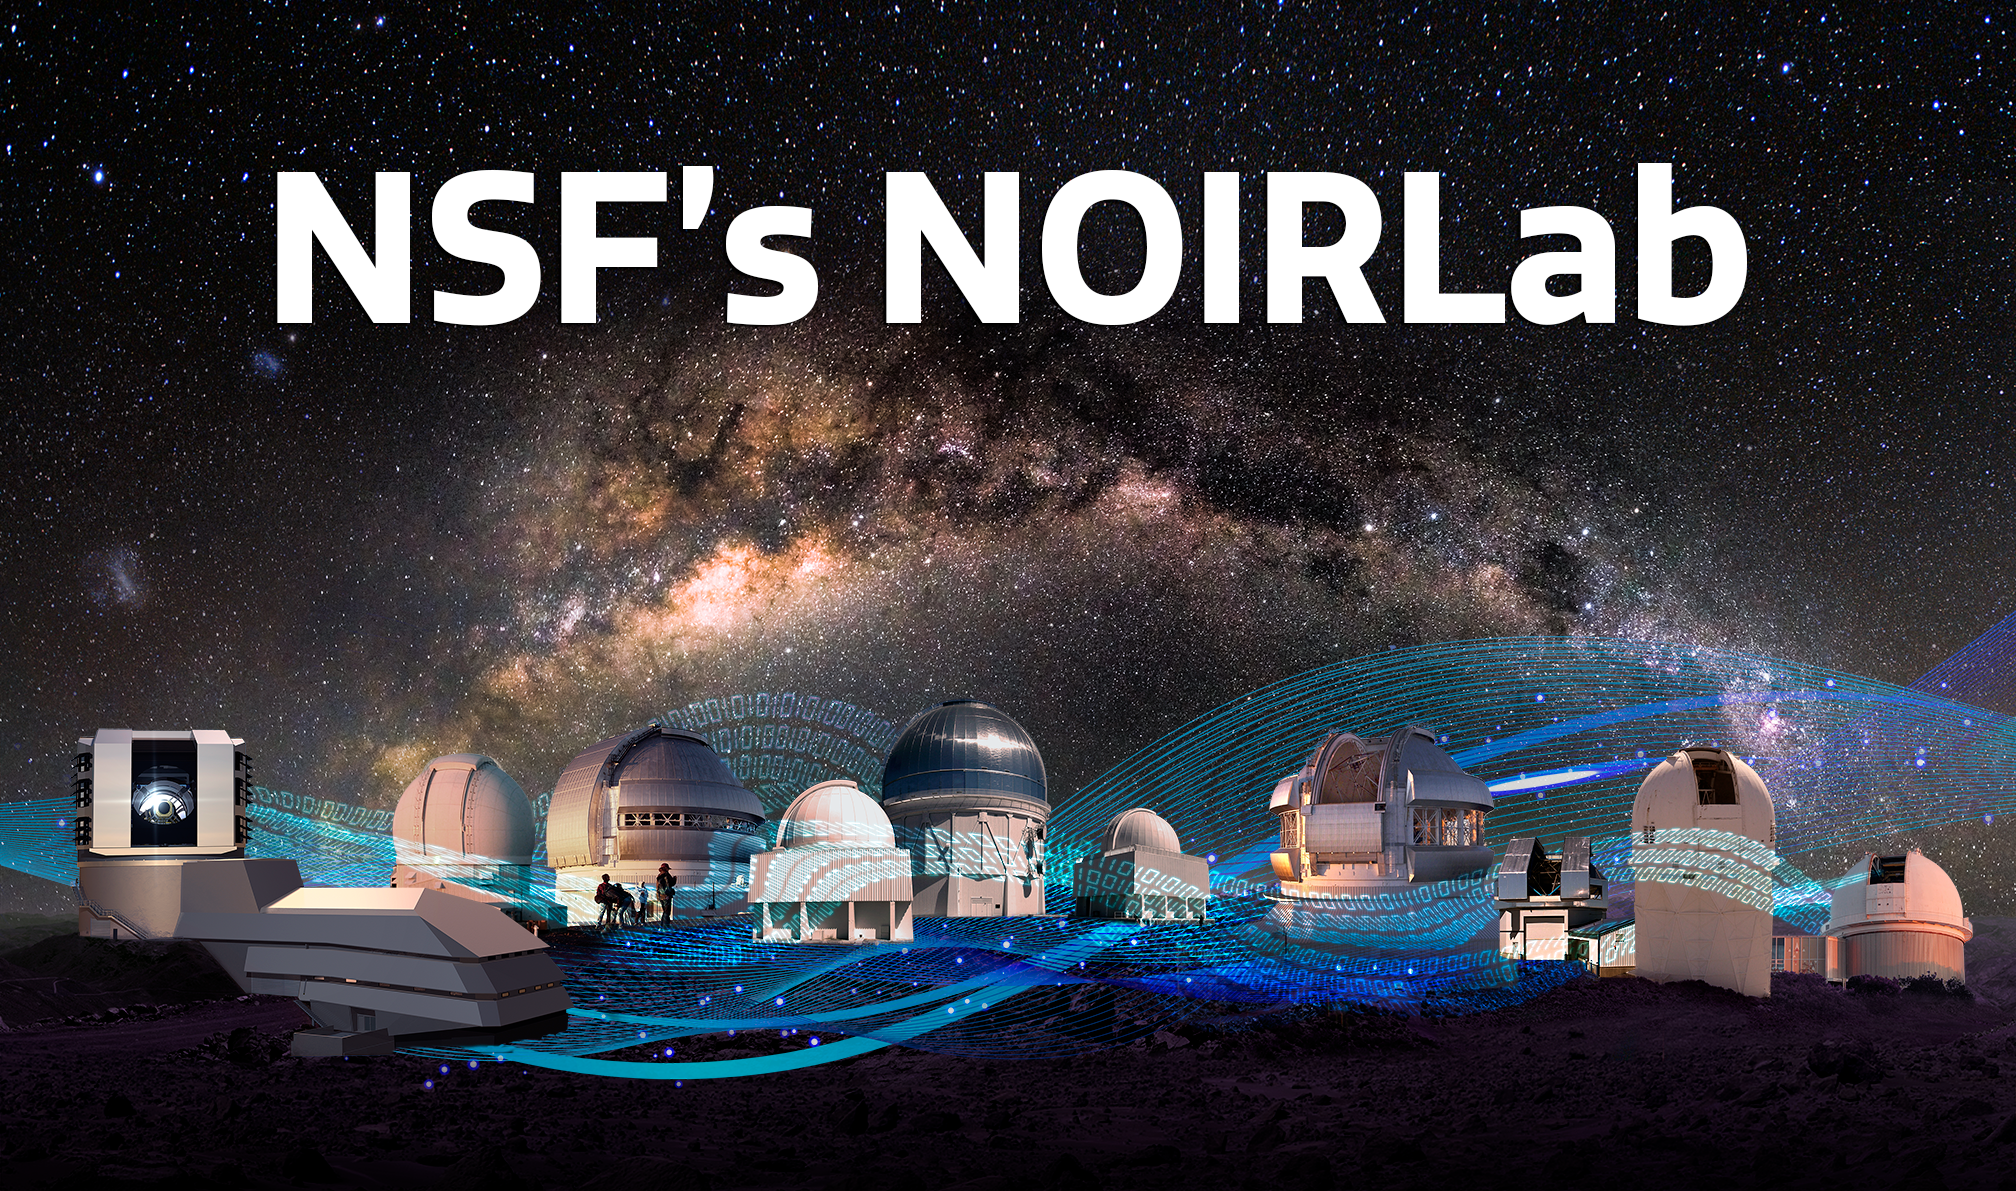

Telescopes from the five infrastructures

Credit: NOIRLab/NSF/AURA/P. Marenfeld